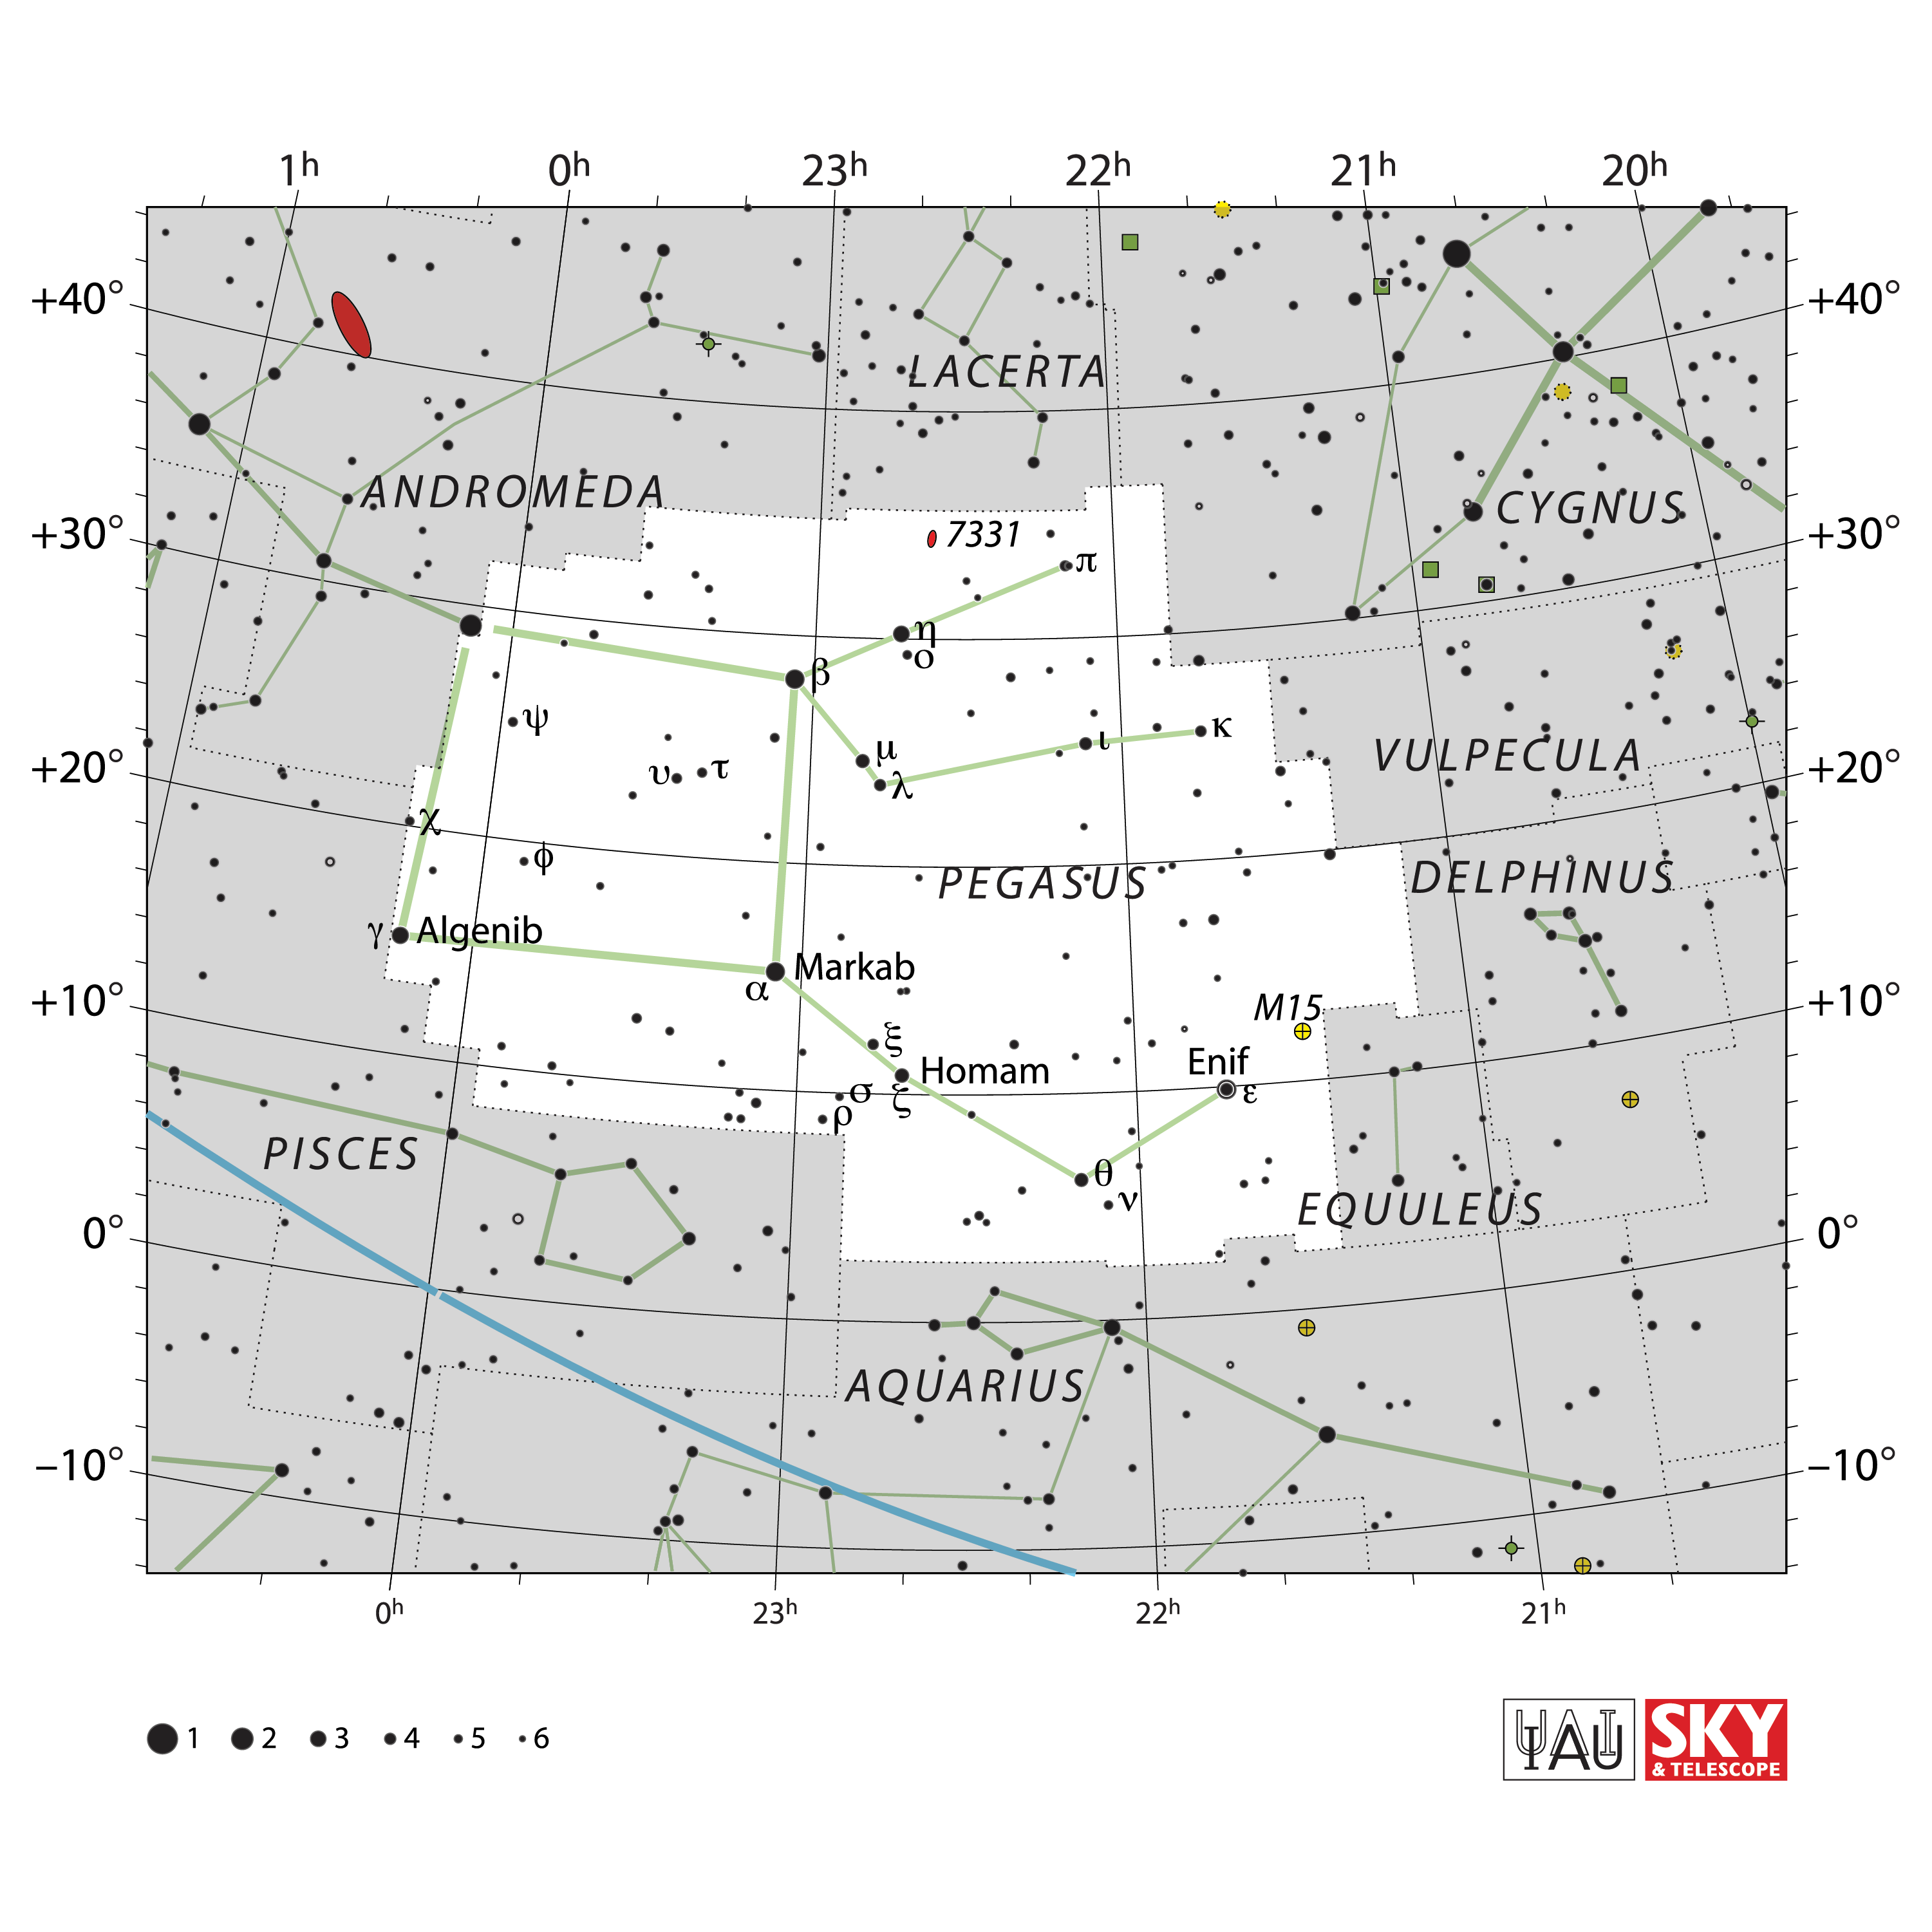

Pegasus

Credit: IAU and Sky & Telescope